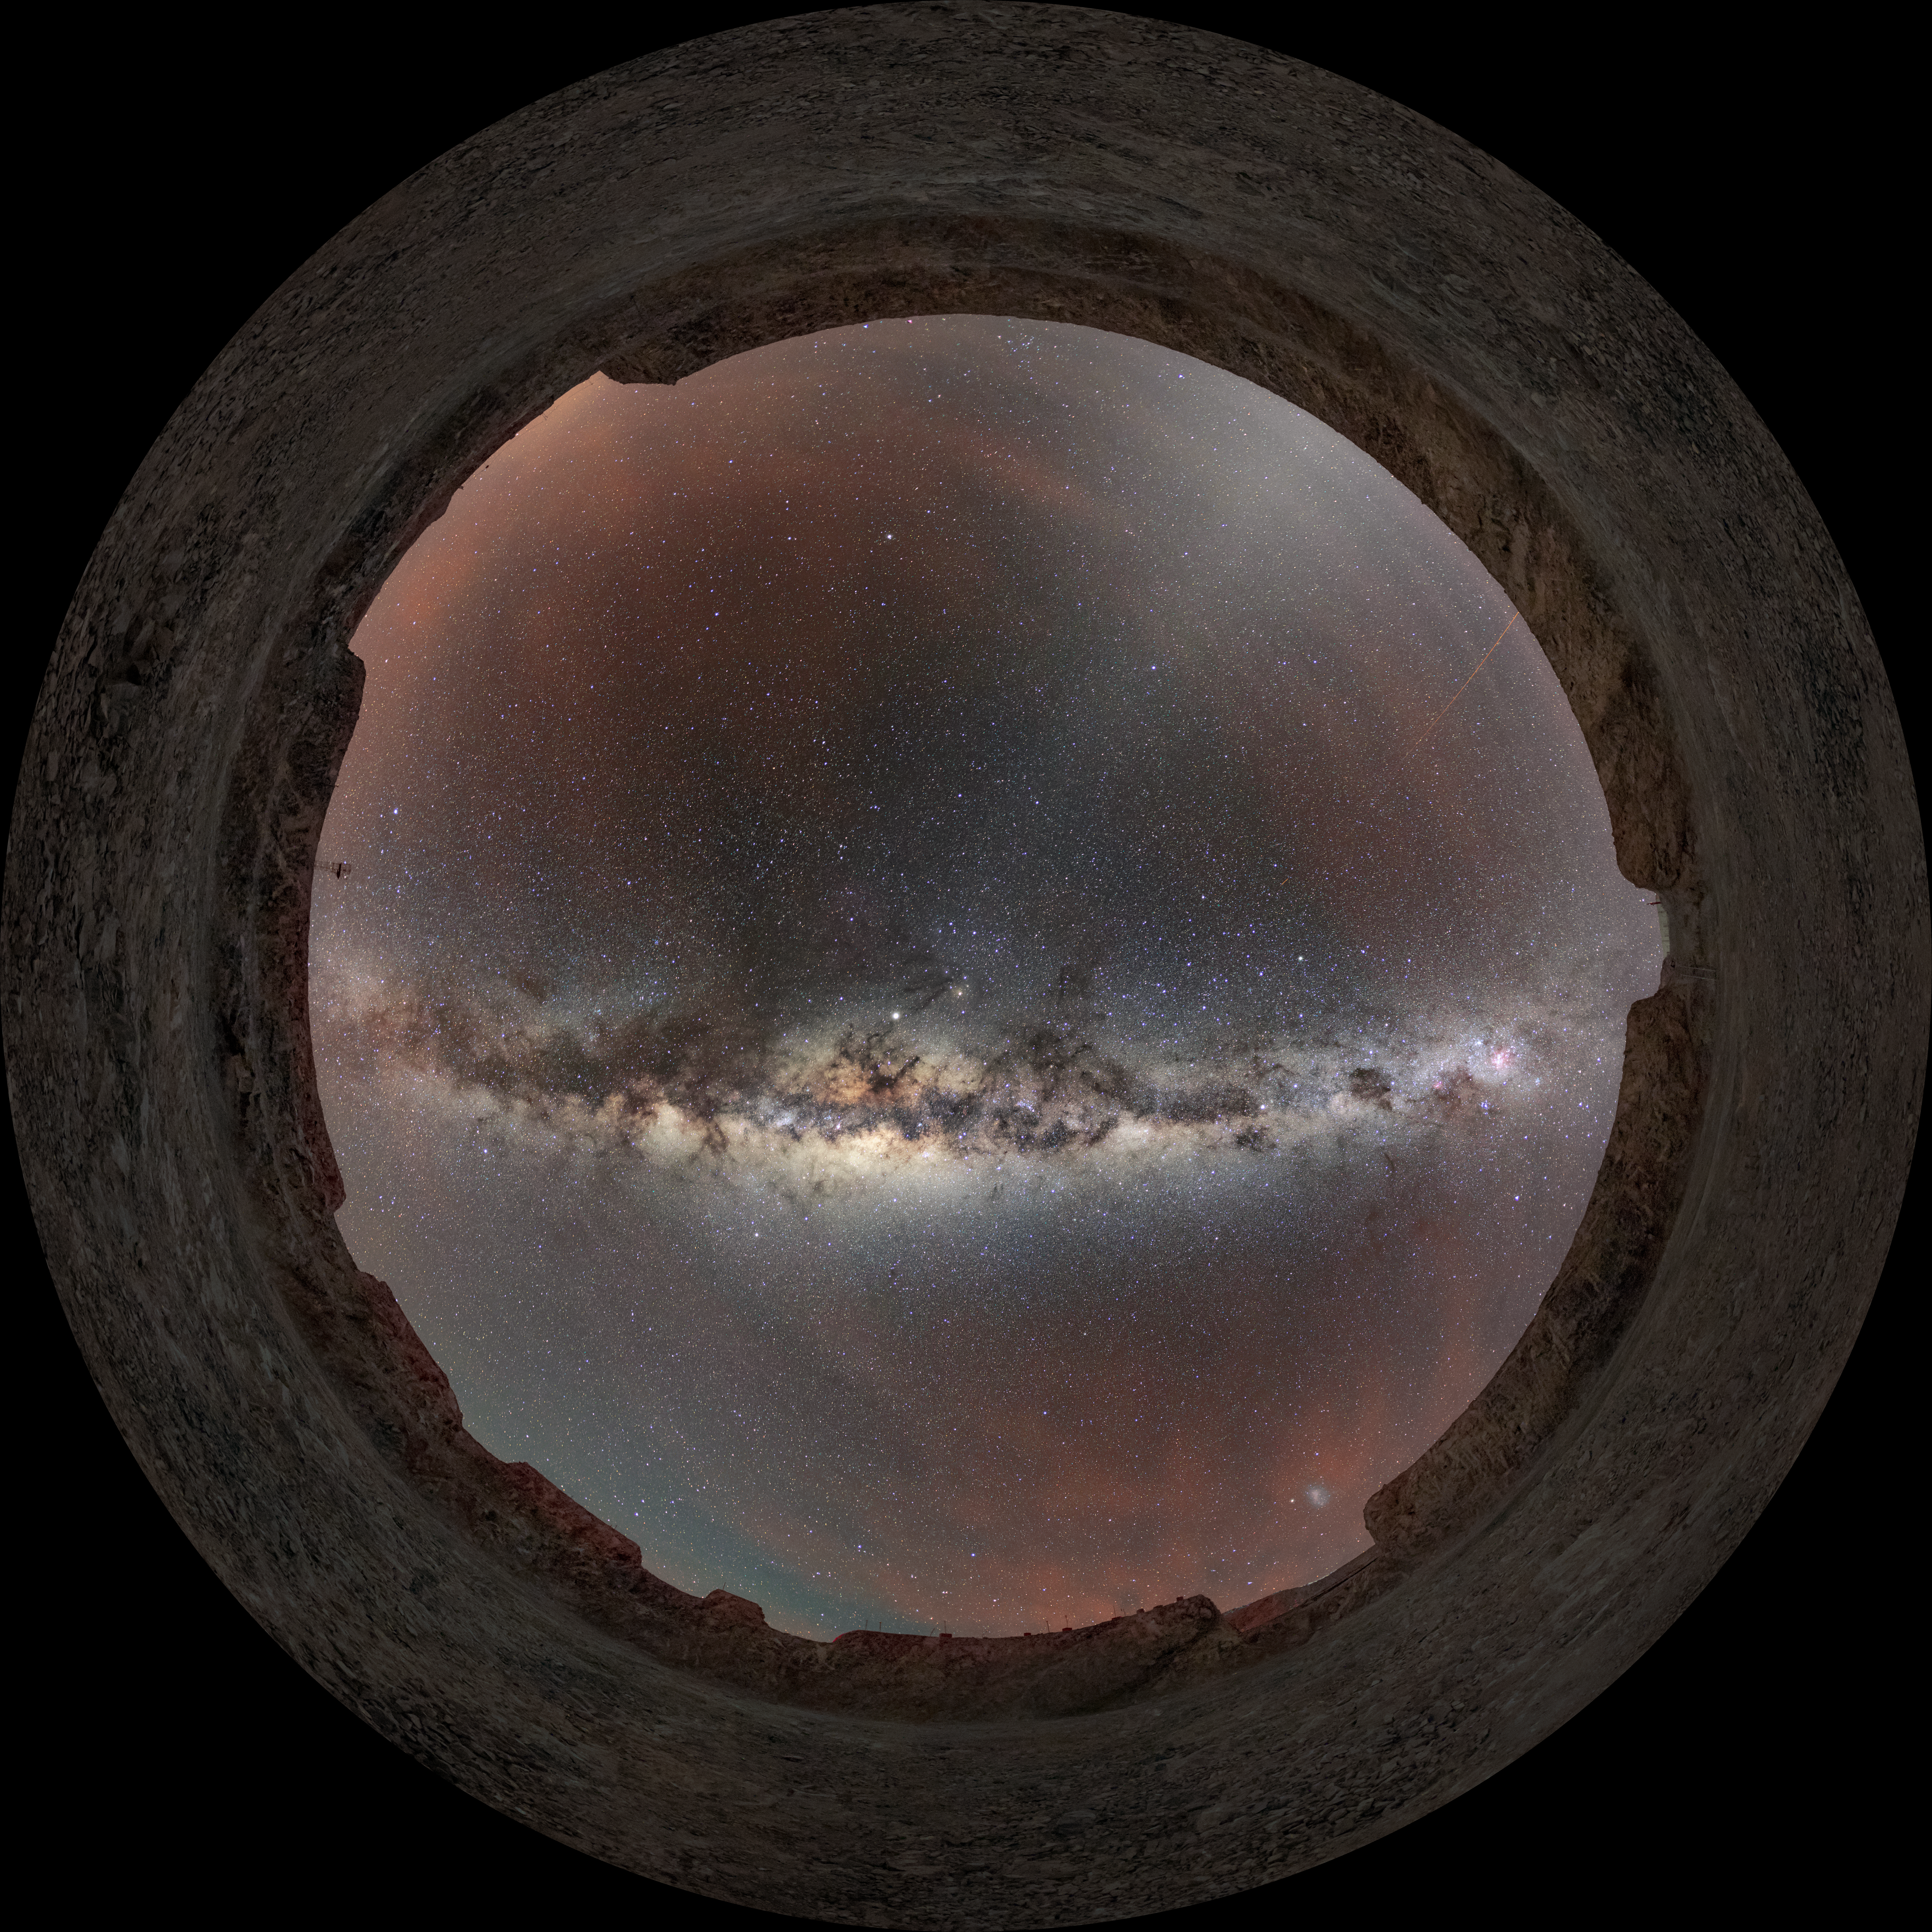

The Milky Way above Armazones

This spectacular view of the Milky Way can be seen stretching across the sky above Cerro Armazones in Chile. Thanks to the exceptionally clear and dark skies, the thousands of stars and dusty clouds that make up the Milky Way Galaxy are visible in the image.

Credit: ESO/M. Zamani